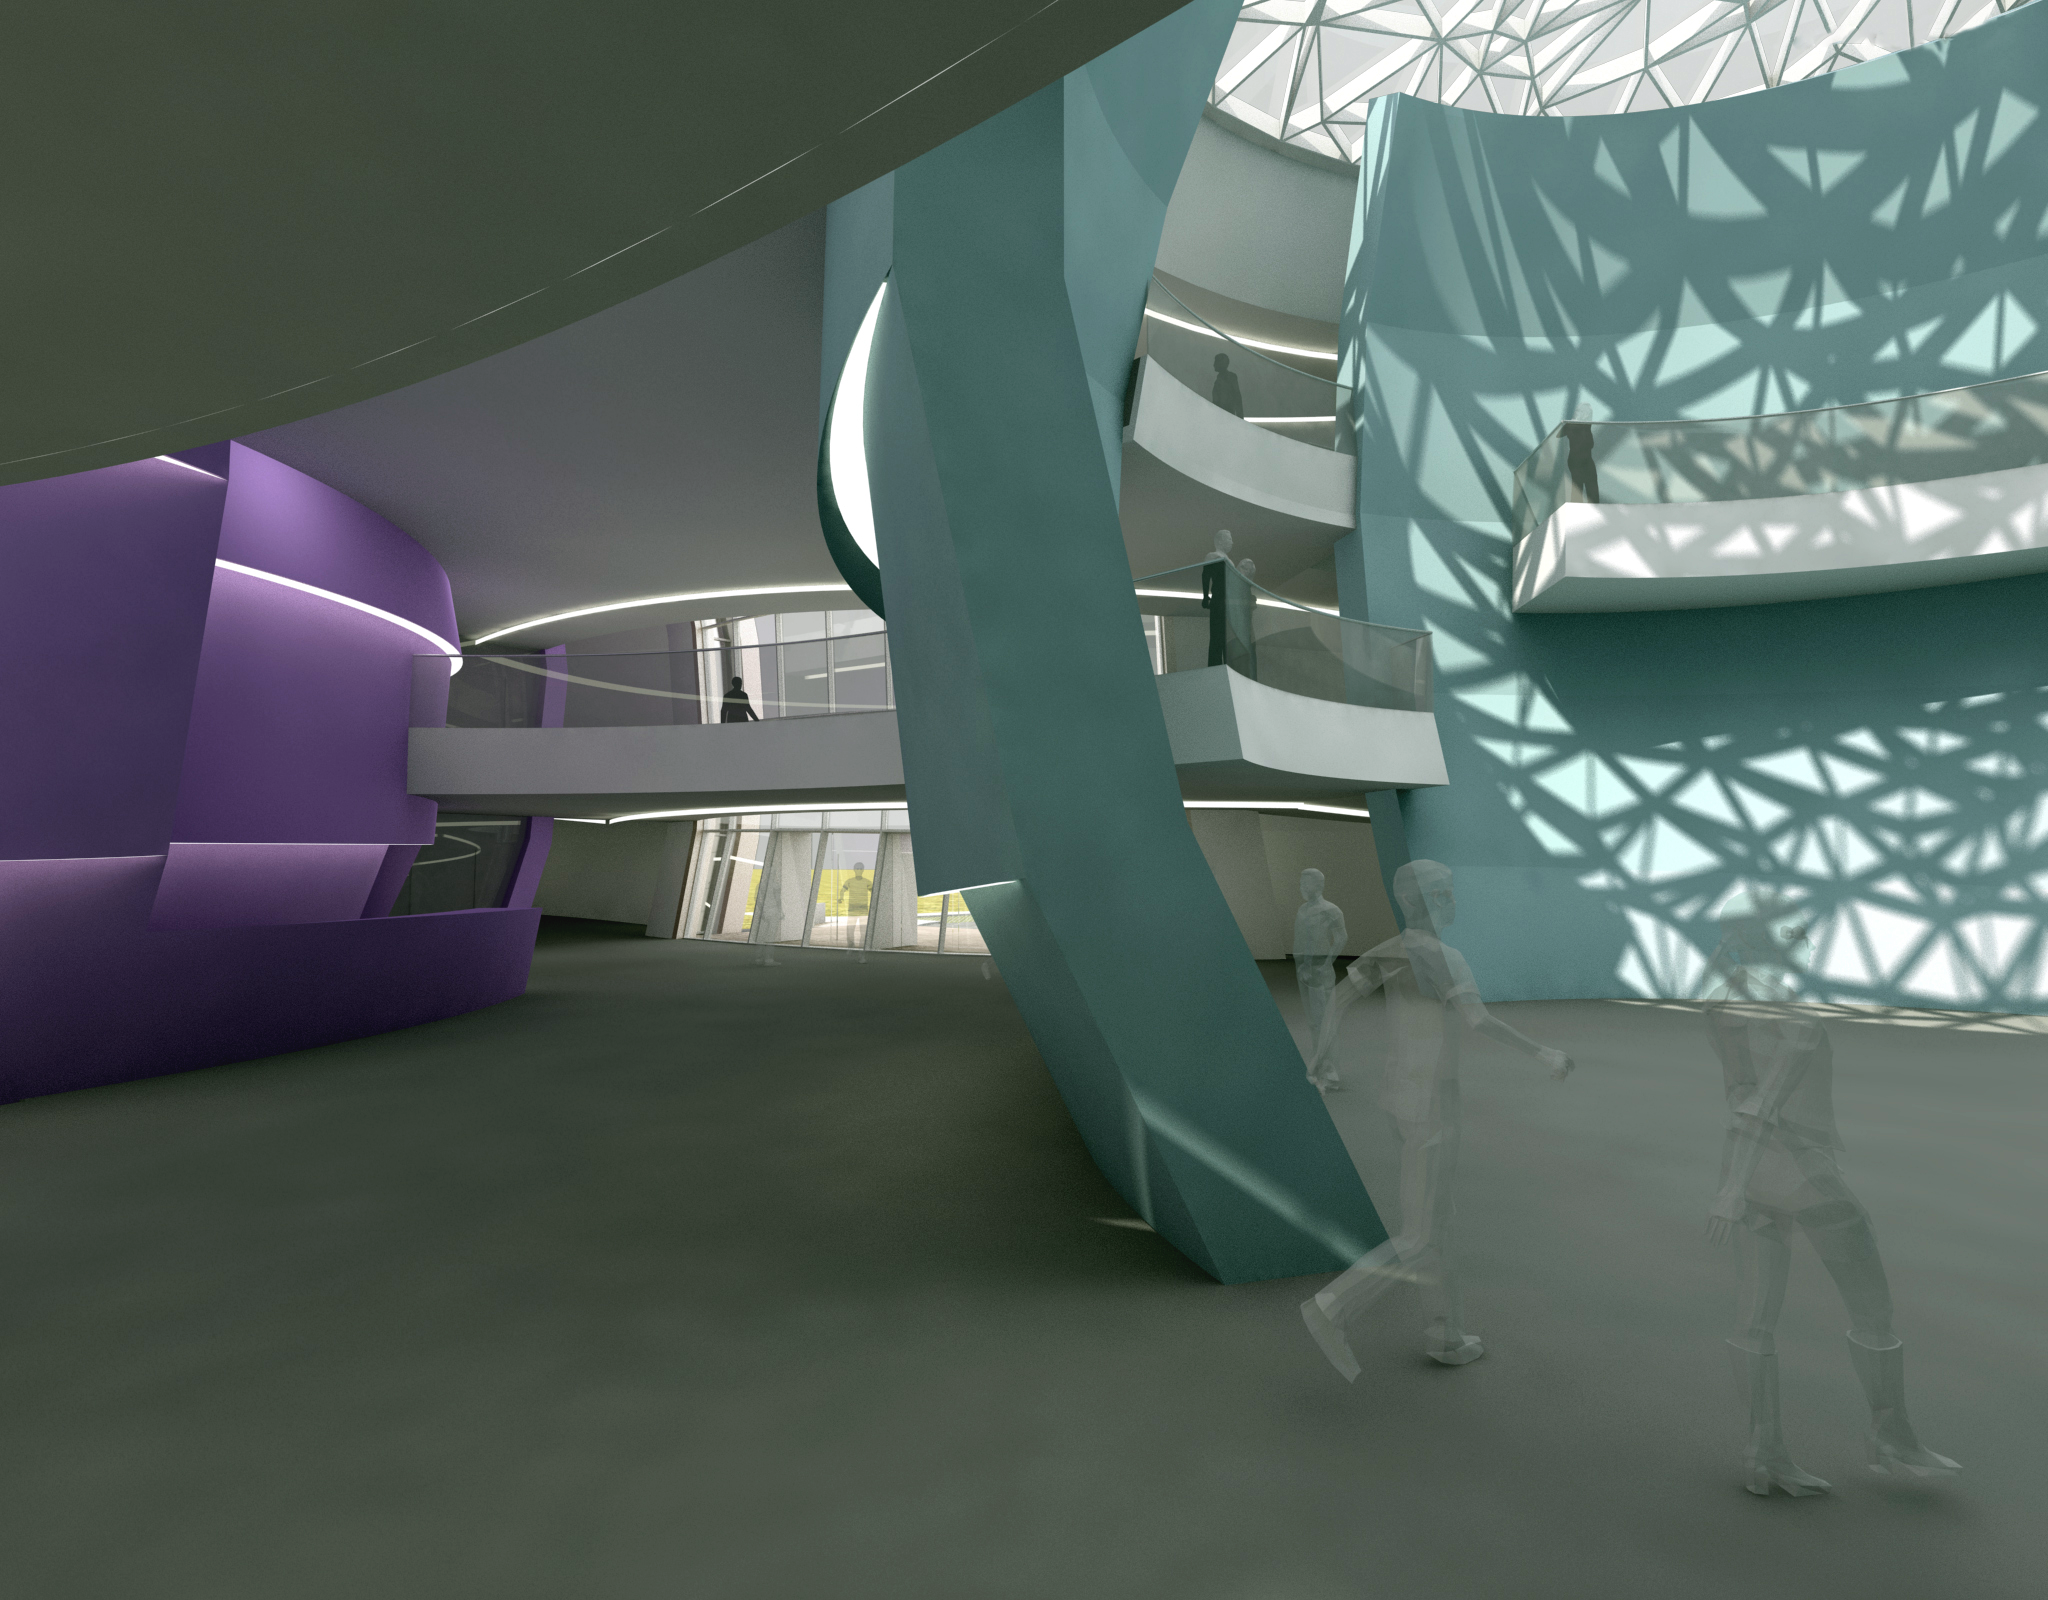

The new planetarium and visitor centre at ESO Headquarters

A first artist’s impressions from 2013 of the stunning planetarium and visitor centre to be built at ESO Headquarters near Munich, Germany. The new building, conceived by Darmstadt-based architects Bernhardt + Partner, and with construction to be funded by the Klaus Tschira Stiftung, is designed to complement the existing ESO site. When viewed from above the building symbolises a binary star system about to go supernova.

Credit: Architekten Bernhardt + Partner (www.bp-da.de)